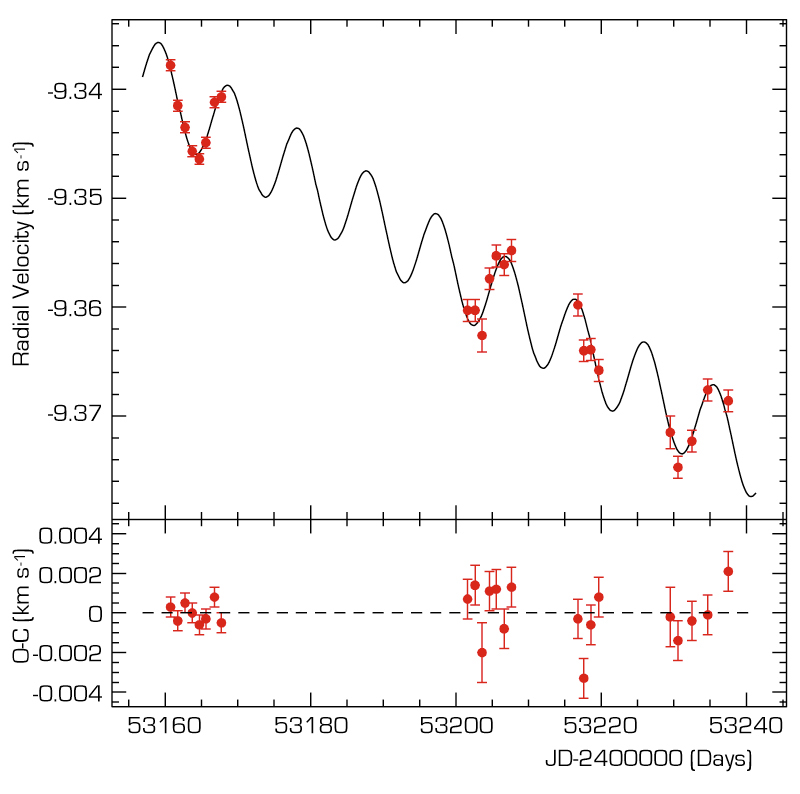

Velocity variation of mu Arae observed by HARPS

Illustration of the high-quality radial velocity measurements obtained with HARPS. Here also, the solid line shows the best fit to the measurements, assuming the existence of two planets. The data were obtained over a time span of 80 days and the first points shown are the data from the 8 nights in June. Note that the full span of the vertical axis is only 40 m/s! Error bars indicate the accuracy of the measurements. The lower part of the diagram displays the deviation of the measurements from the best fit.

Credit: ESO